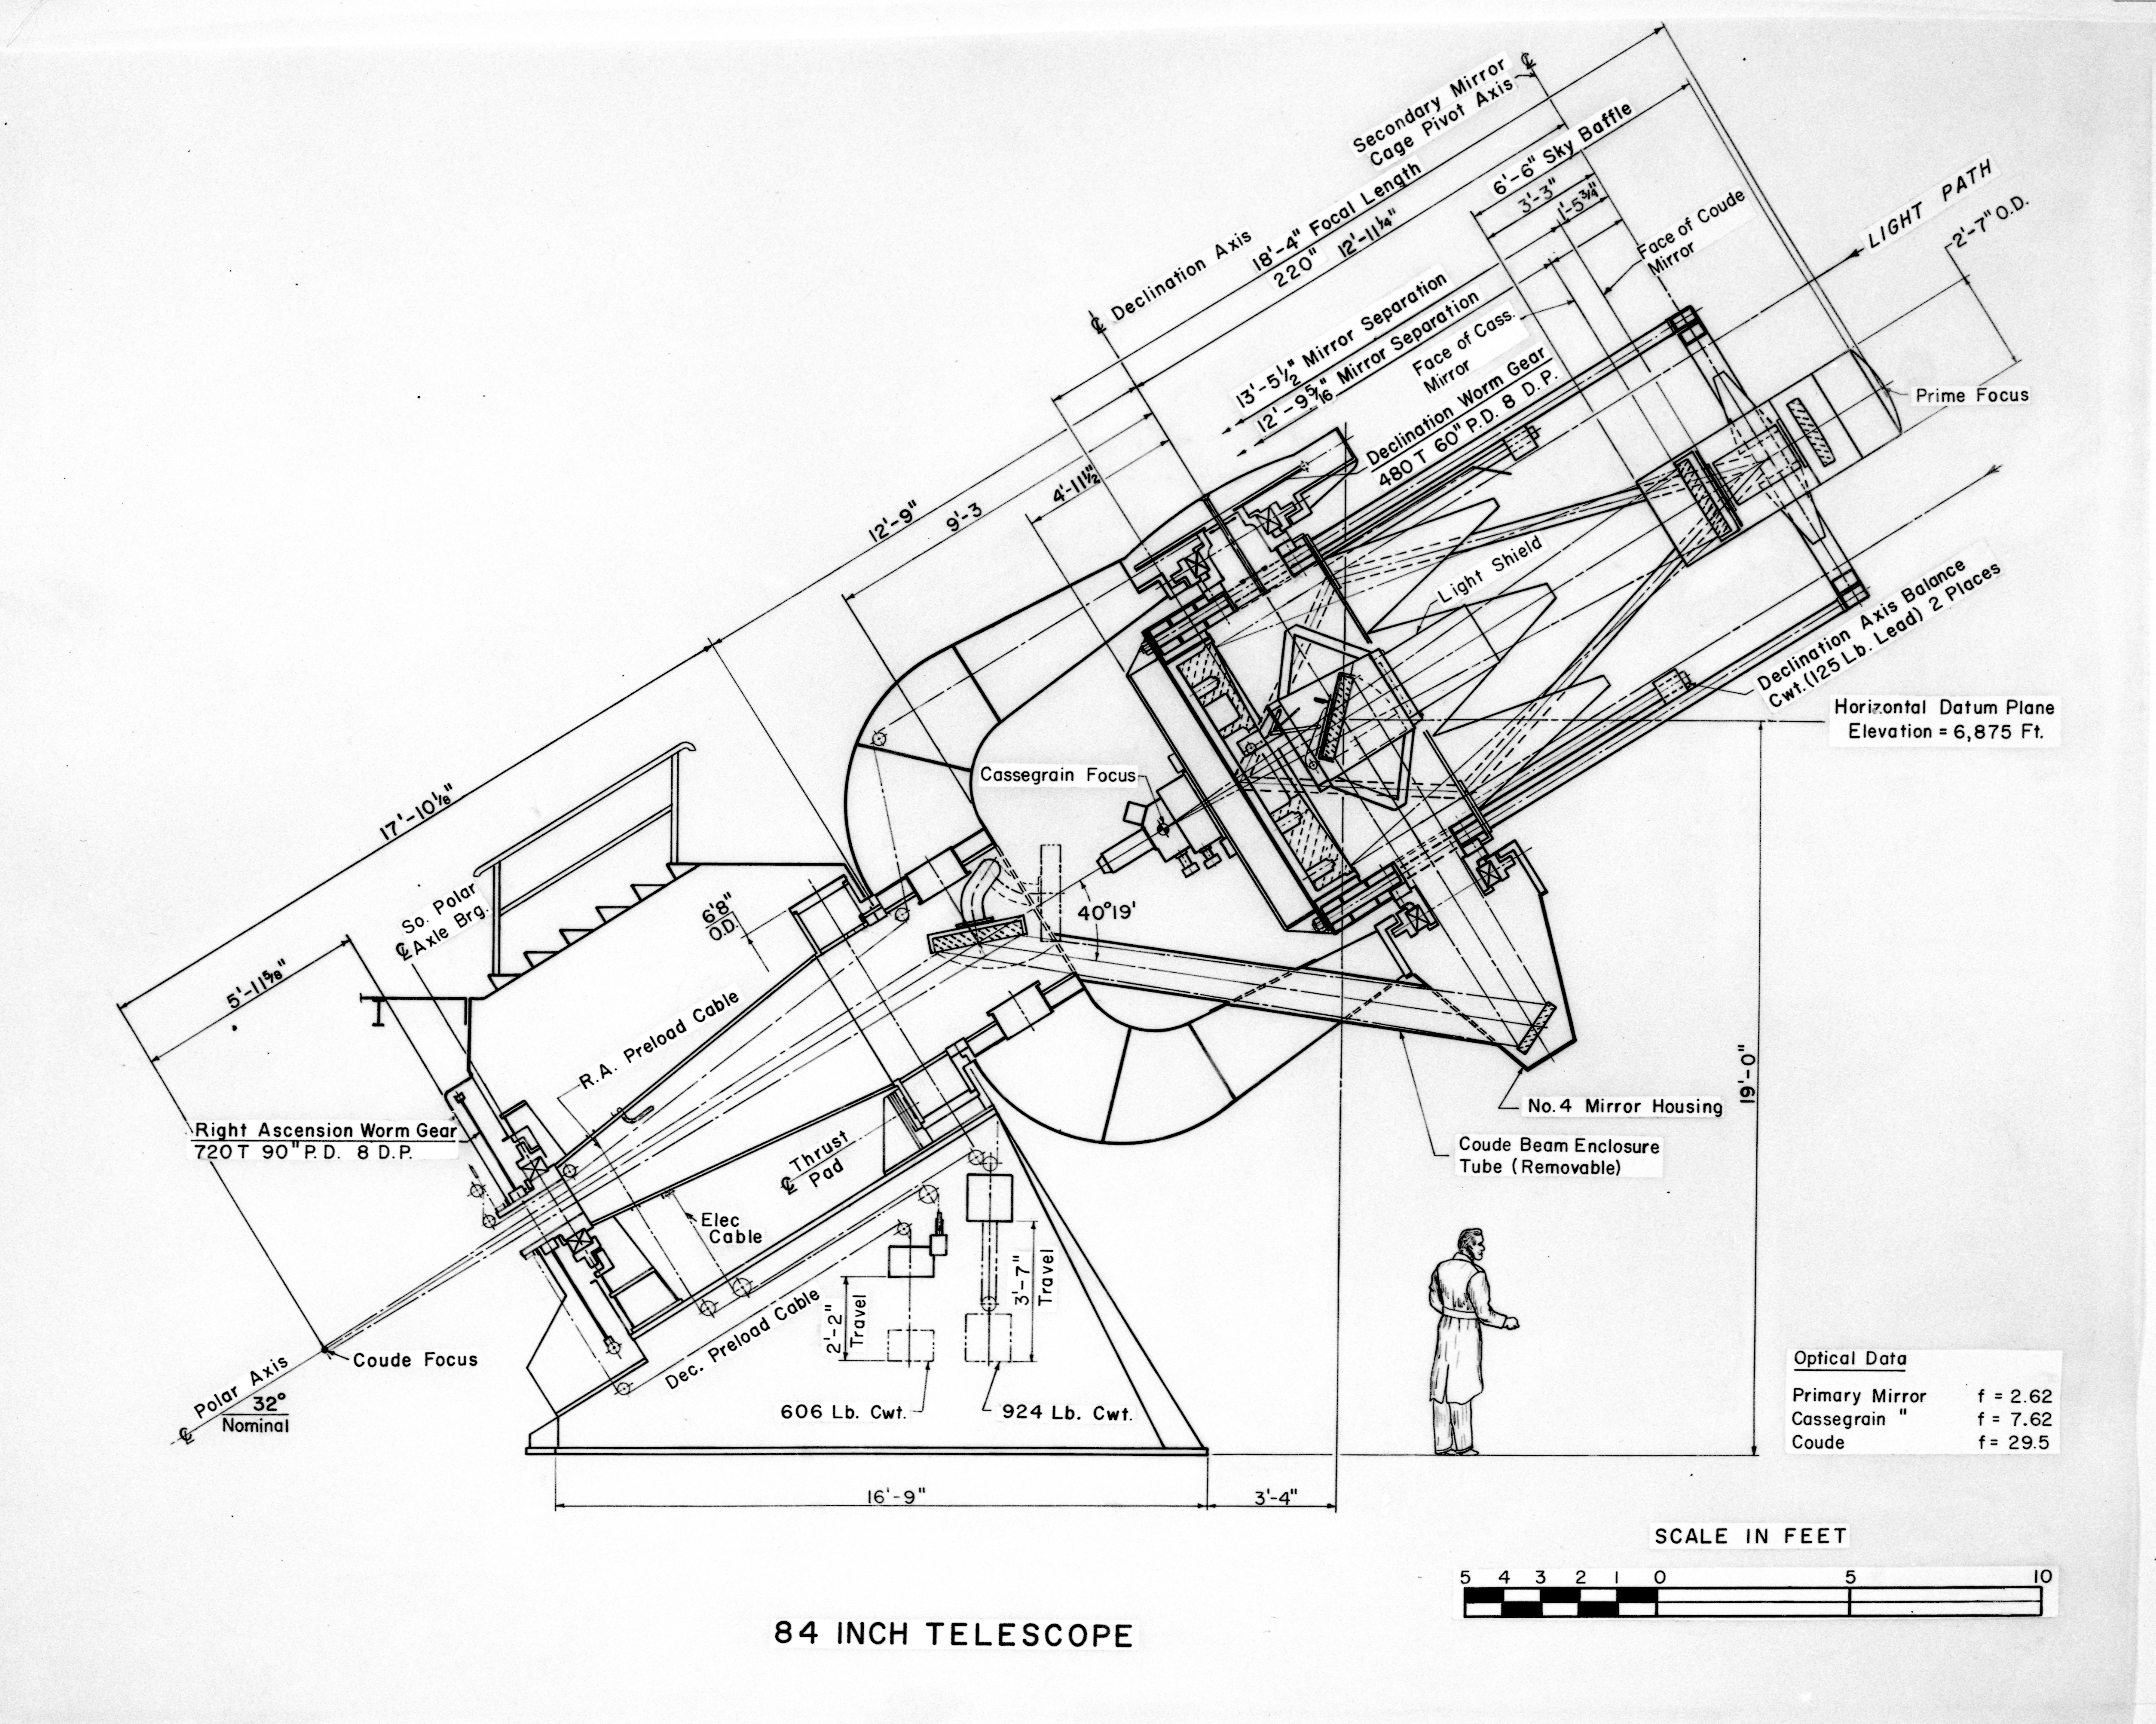

Concept Art of the 84-inch Telescope, 1958

This image is stored at NOIRLab Headquarters in Tucson, Arizona. For the original negative of this image, see KPNO Negatives envelope 631. It was made around 1958 and is a concept drawing of the 84-inch Telescope (now the KPNO 2.1-meter Telescope) at NSF Kitt Peak National Observatory.

This image is part of NSF NOIRLab’s historical archives.

Credit: KPNO/NOIRLab/NSF/AURA